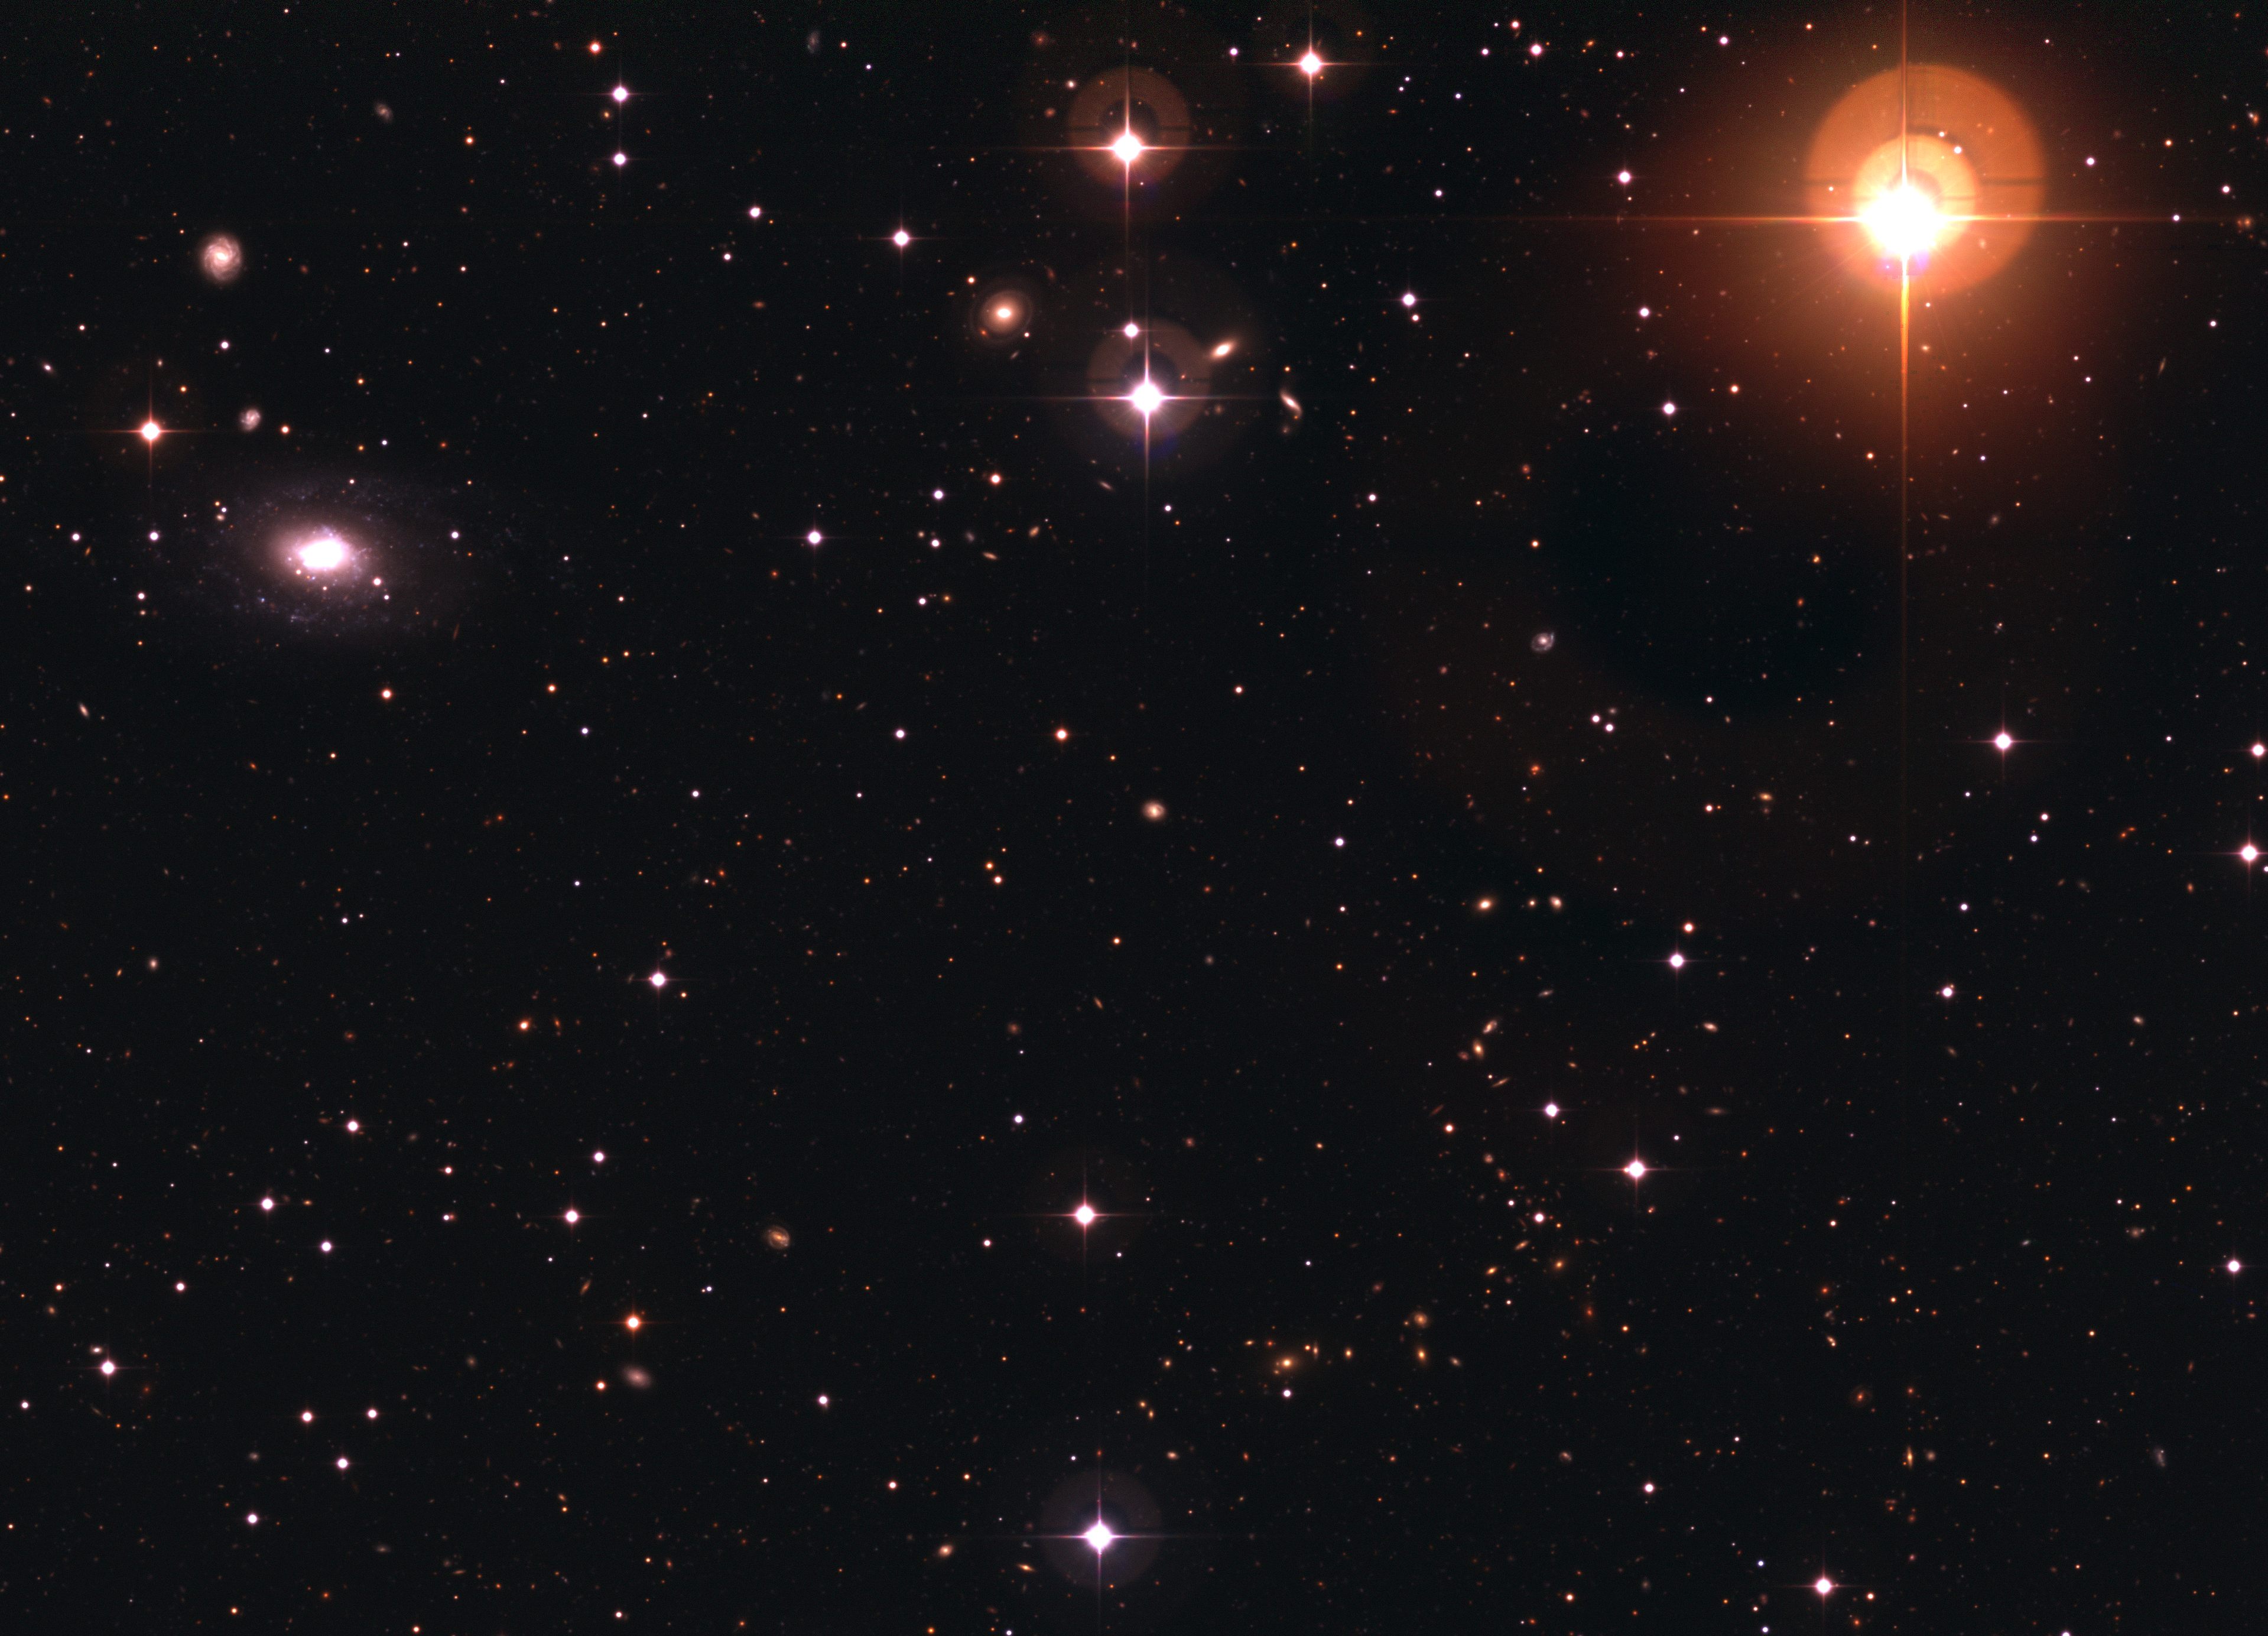

Galaxy ESO 570-19 and variable star UW Crateris

Part of the Deep 3 Deep Public Survey field, showing the brightest galaxy in the field ESO 570-19 (upper left) and the brightest star UW Crateris. This red giant (upper right) is a variable star that is about 8 times fainter than what the unaided eye can see. An 'S'-shaped ensemble of galaxies is also visible in the lower part of the picture. Imagine: all these island universes are about the same size as our Milky Way and contain billion of stars!

Credit: ESO